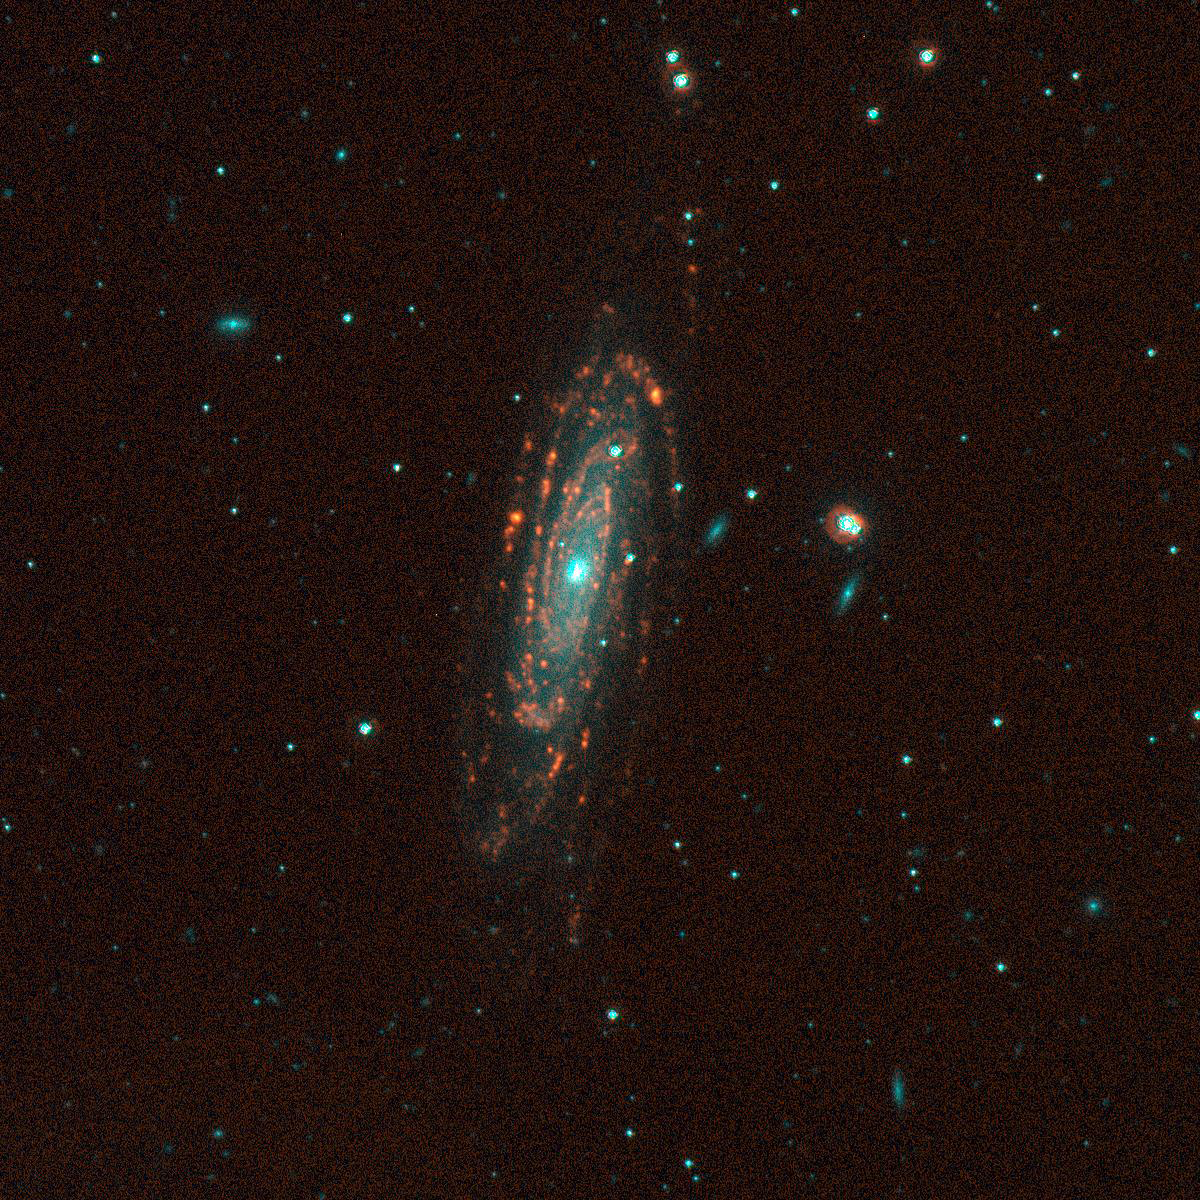

NGC 3200, SINGG Survey

Gas-rich galaxies display a wide range of structures and properties, but one thing they all seem to have are some newly formed stars. Images from the Survey for Ionization in Neutral Gas Galaxies (SINGG), an NOAO Survey Program (obtained with the CTIO 1.5m telescope), are designed to highlight areas of star formation in gas rich galaxies. This spiral galaxy is tilted away from our line of sight and has one of the highest neutral hydrogen (HI) contents of the single galaxies in the SINGG study - nearly 40 billion (4 x 1010) times the mass of the sun. Other sources with this much HI turn out to be multiple galaxies. The image is displayed so that stars have a cyan-blue appearance, while ionized hydrogen (H-alpha) emission appears orange-red to yellow. The H-alpha emission marks where the gas in the galaxies has been stripped of electrons, and is now recombining. It takes very hot O stars to ionize the gas; these stars have very short lifetimes (a few million years). As a result, red tones in these images typically mark the location of newly formed hot stars. Gerhardt Meurer of The Johns Hopkins University, Baltimore, MD, is the principal investigator for SINGG. For more information, see: http://sungg.pha.jhu.edu/

Credit: The SINGG Survey Team and NOIRLab/NSF/AURA